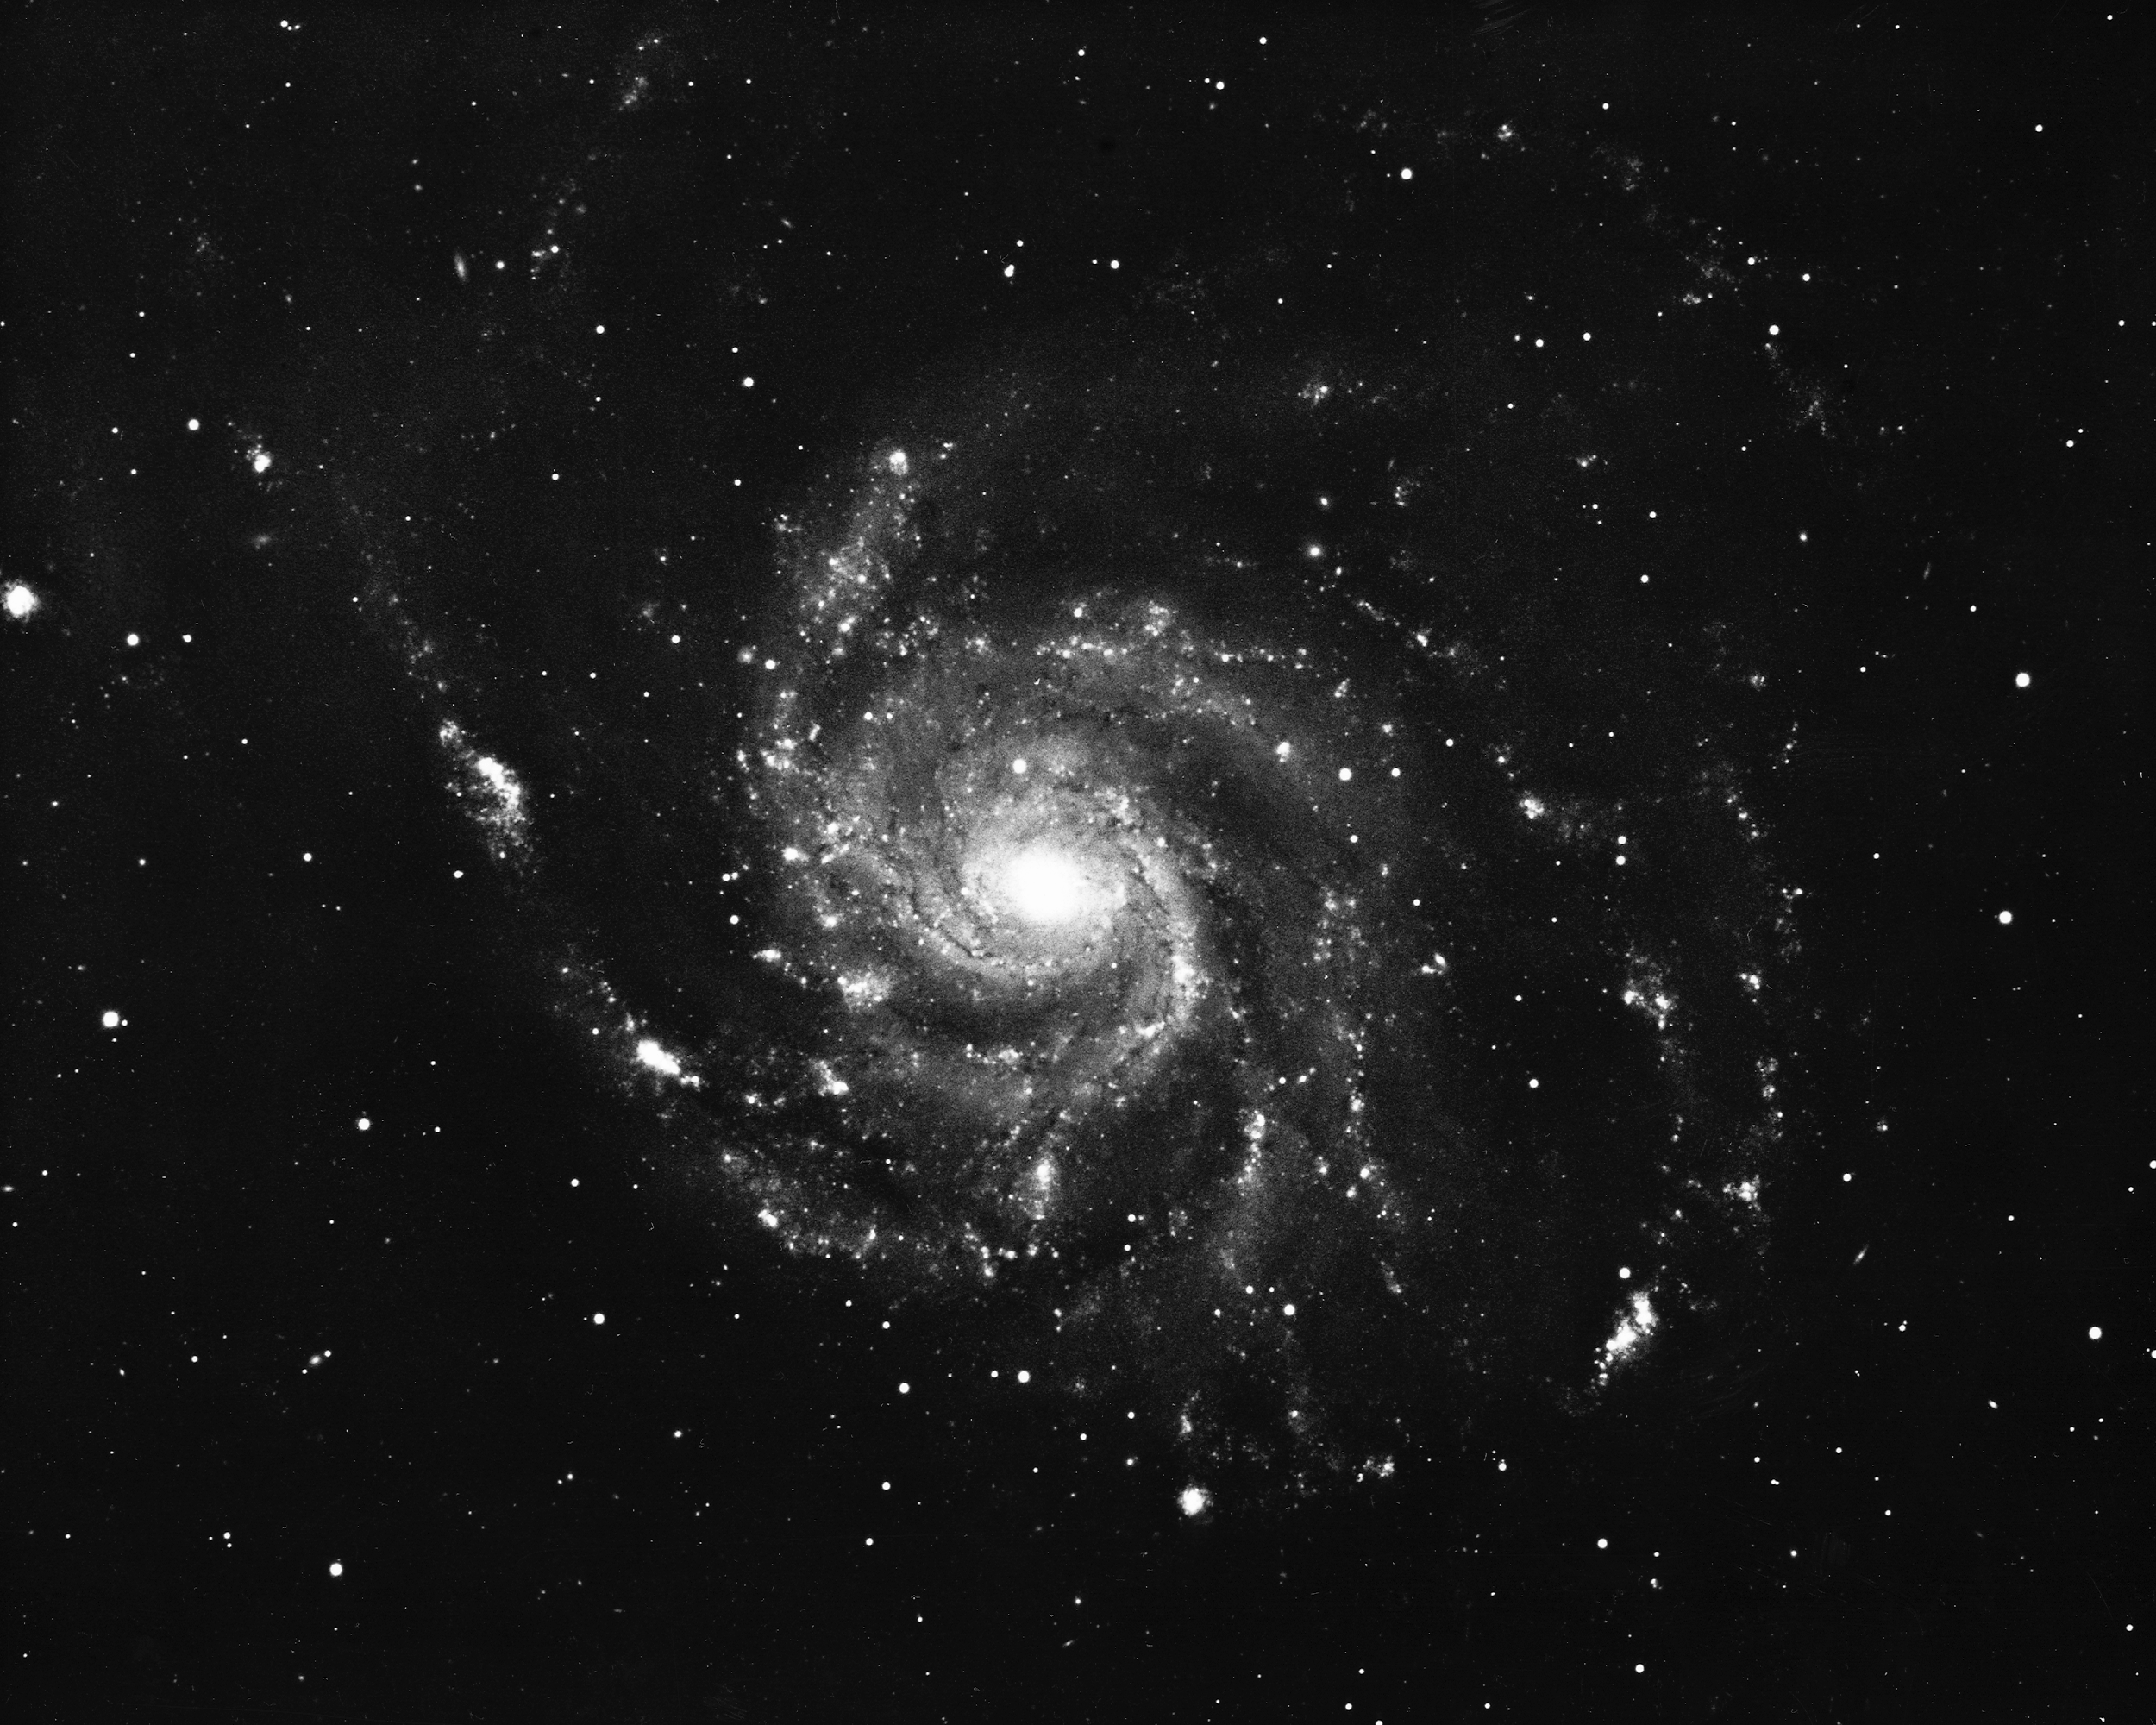

M101, NGC 5457

The giant pinwheel galaxy, M101, in the constellation Ursa Major. Of type Sc, and quite similar to our own Galaxy, it is seen almost face-on, showing the spiral arms and the intervening dust lanes (dark filaments) with great clarity in this 1975 image from the Kitt Peak 4-meter Mayall telescope. It is about 15 million light-years away.

Credit: NOIRLab/NSF/AURA